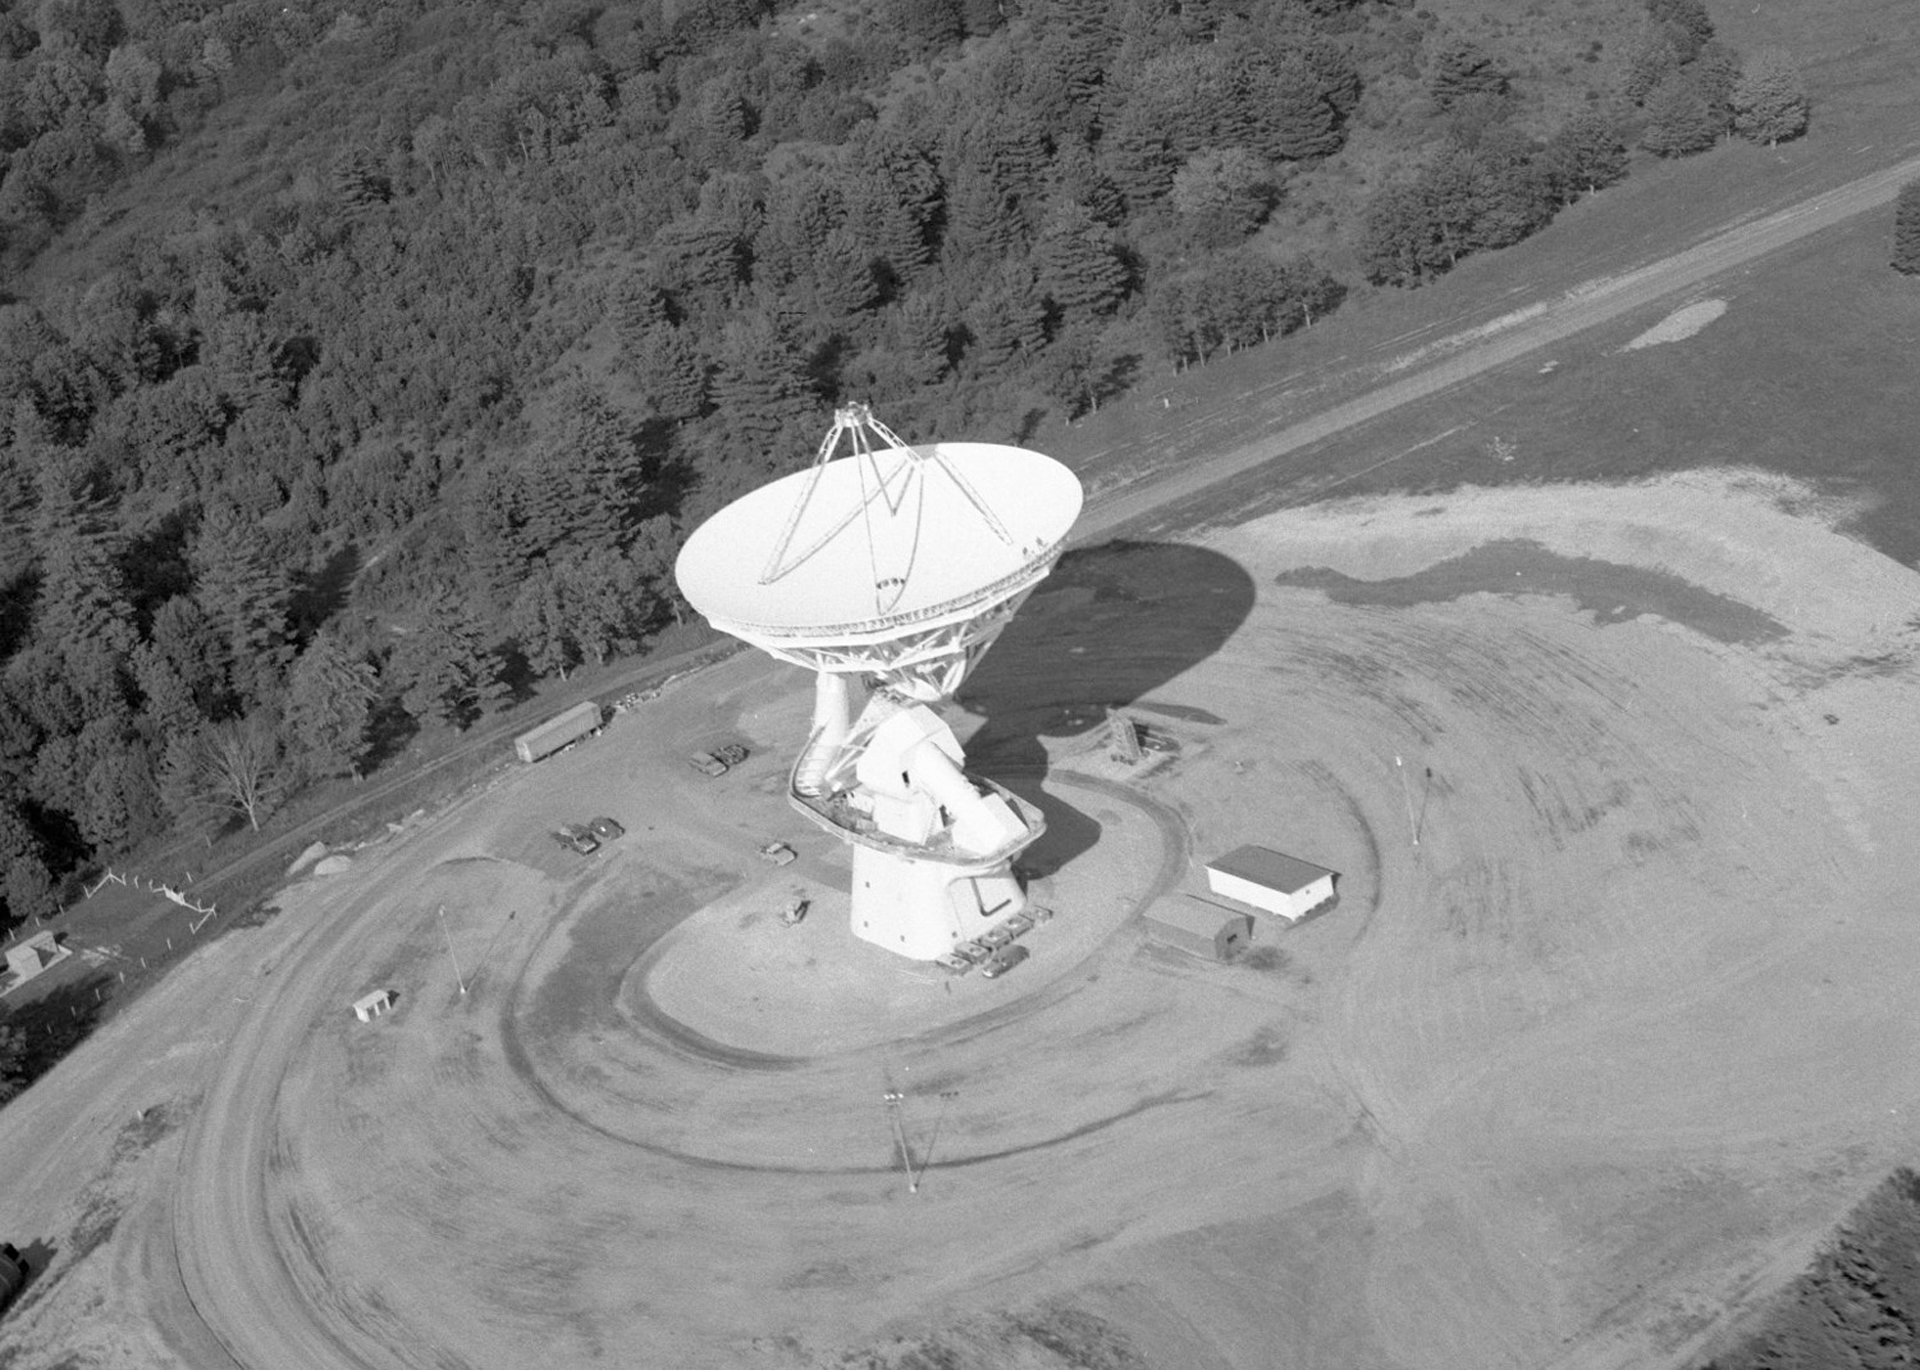

First Aerial View of the 140-foot

The unique 140-foot telescope in Green Bank, West Virginia stands 200 feet tall. It took six years to design and construct, and then took the astronomical world by storm in its discoveries of organic molecules in space. This telescope is still operating, but under a more modern name of the 43-meter.

Credit: NRAO/AUI/NSF